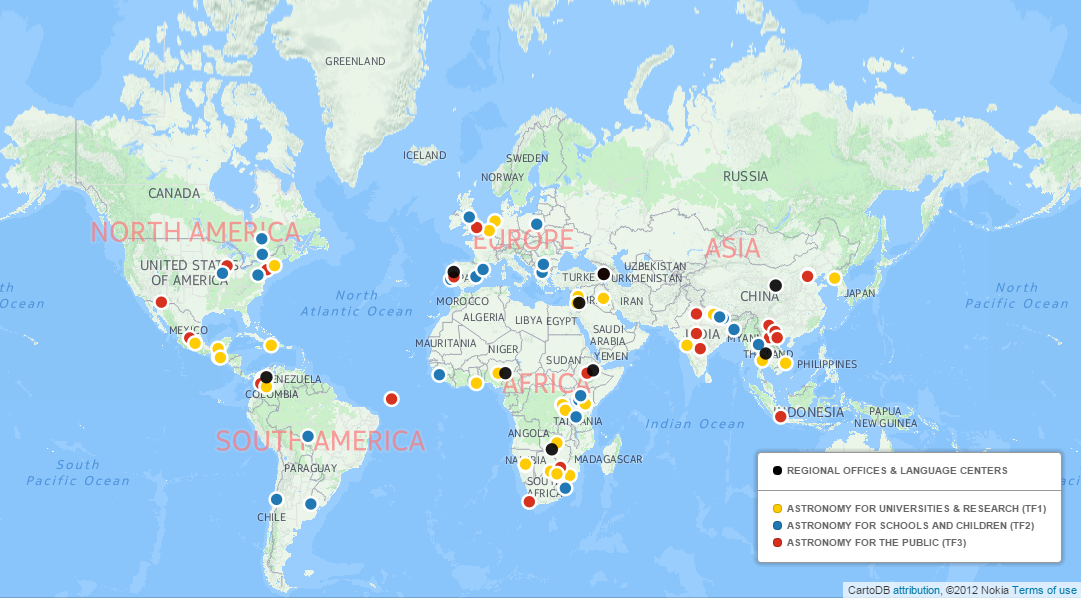

Results of the OAD 2015 Annual Call for Proposals

The IAU-Office of Astronomy for Development’s (OAD) fourth annual call for proposals has concluded and 18 projects have been selected to receive funding in 2016.

Credit: IAU/OAD